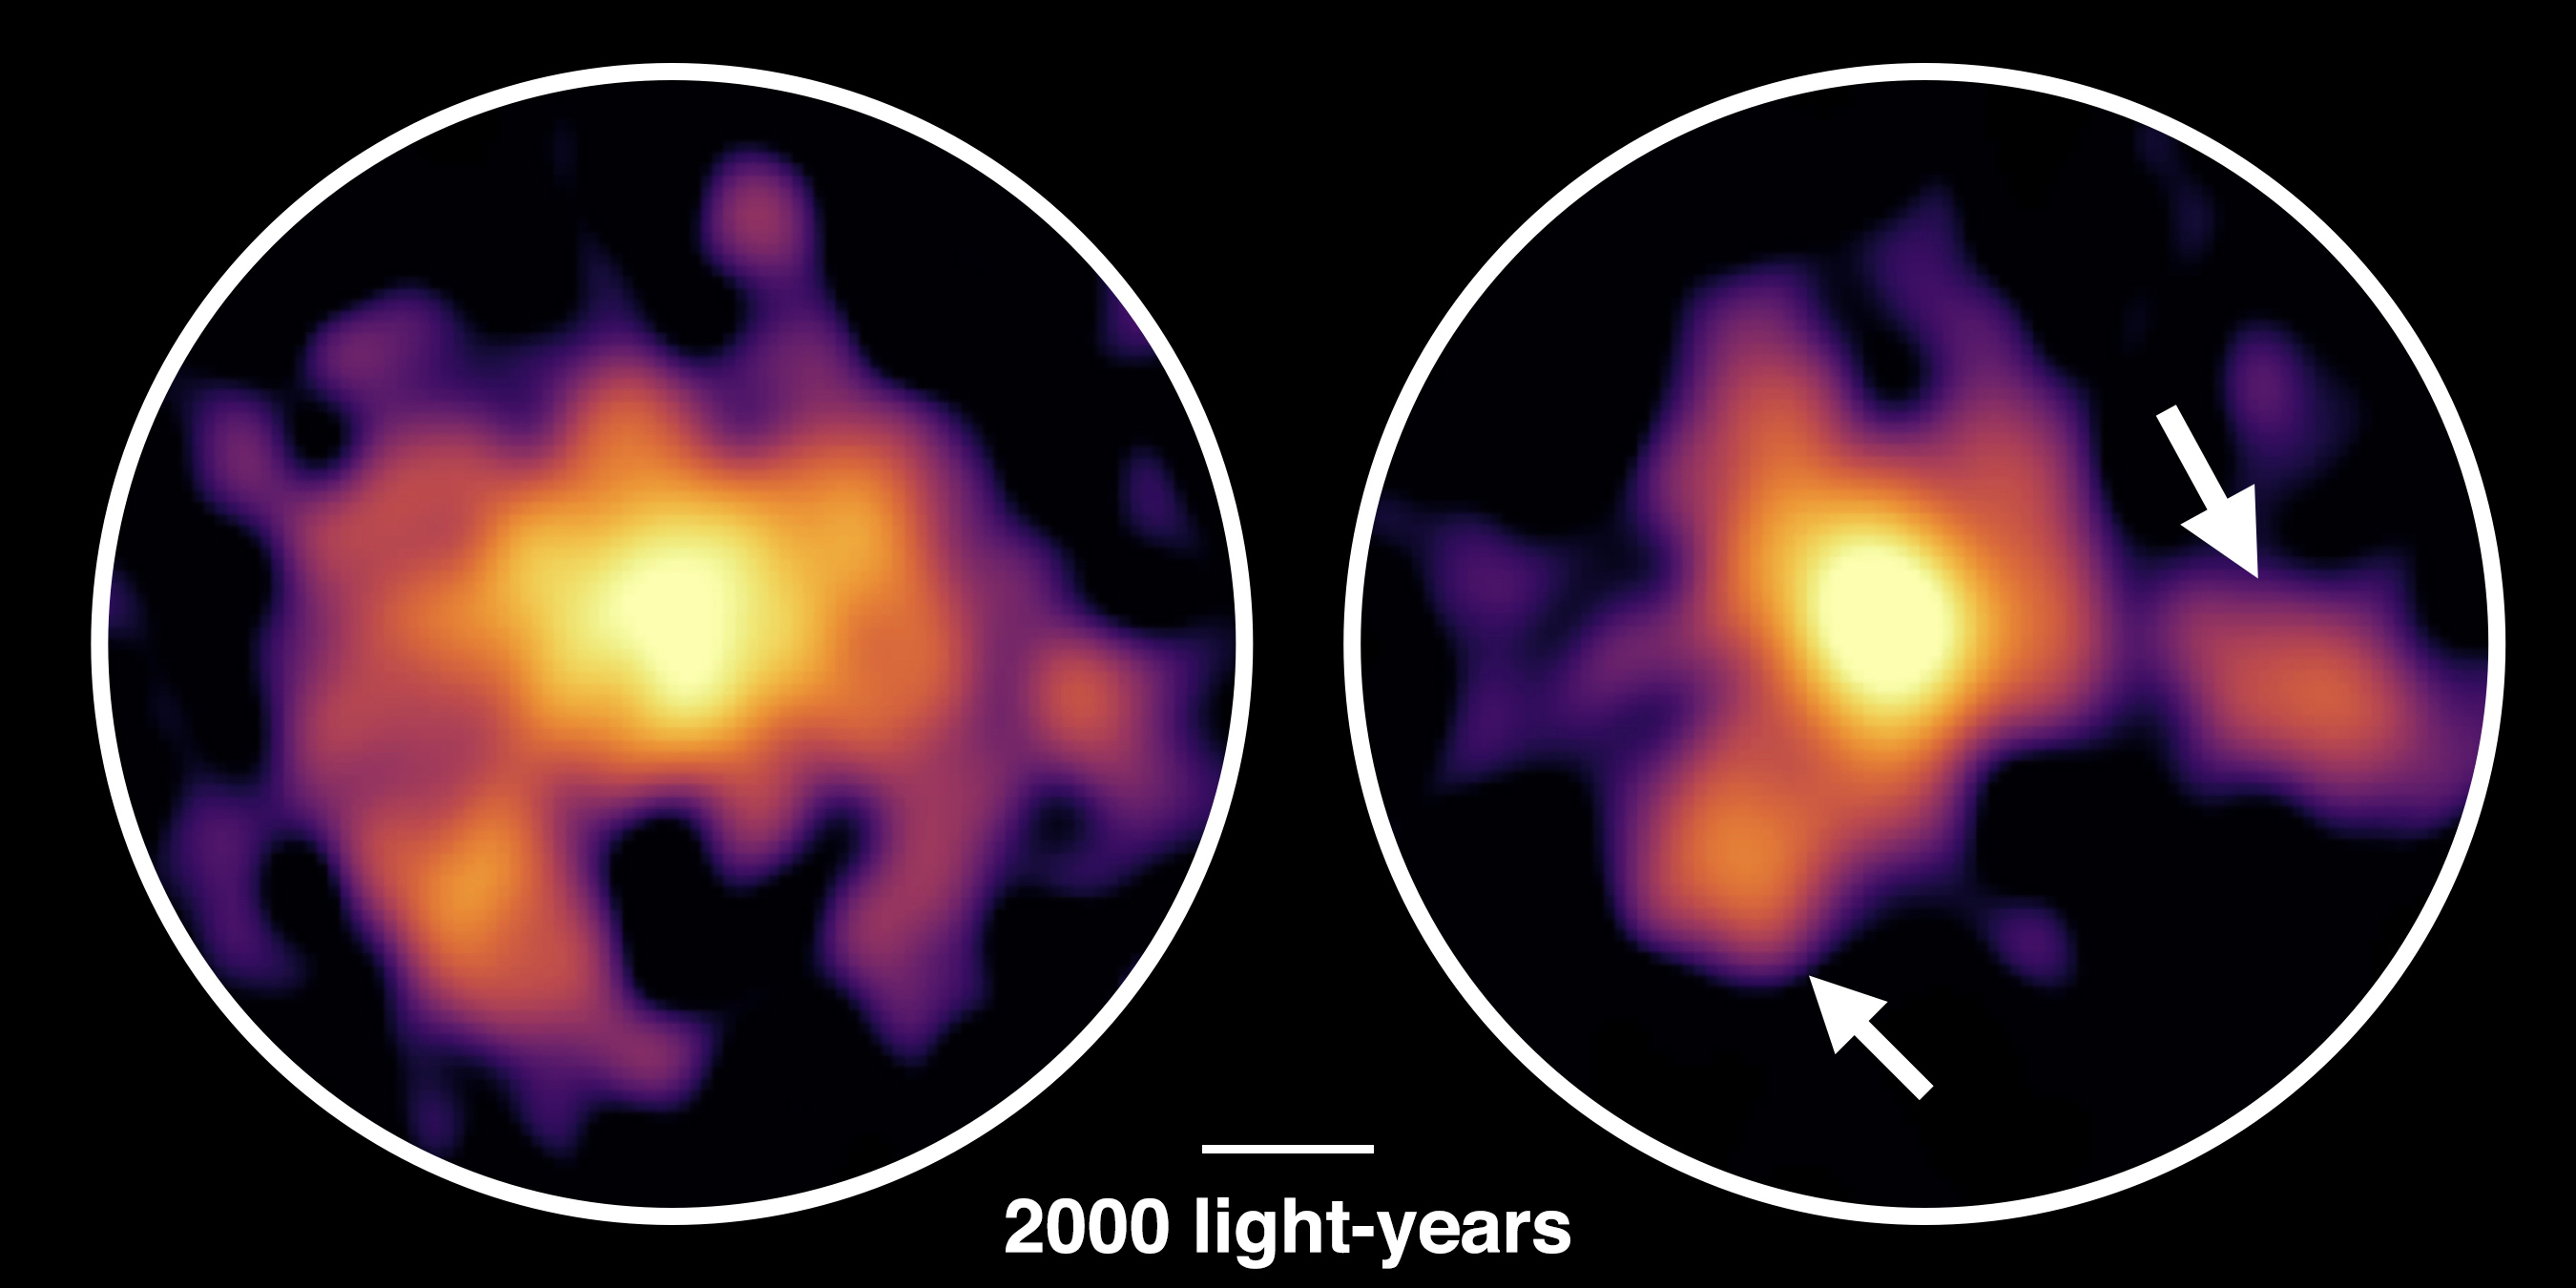

Monster galaxy COSMOS-AzTEC-1 observed with ALMA

Artist’s impression of the monster galaxy COSMOS-AzTEC-1. This galaxy is located 12.4 billion light-years away and is forming stars 1000 times more rapidly than our Milky Way Galaxy. ALMA observations revealed dense gas concentrations in the disk and intense stars formation in those concentrations.

Credit: National Astronomical Observatory of Japan